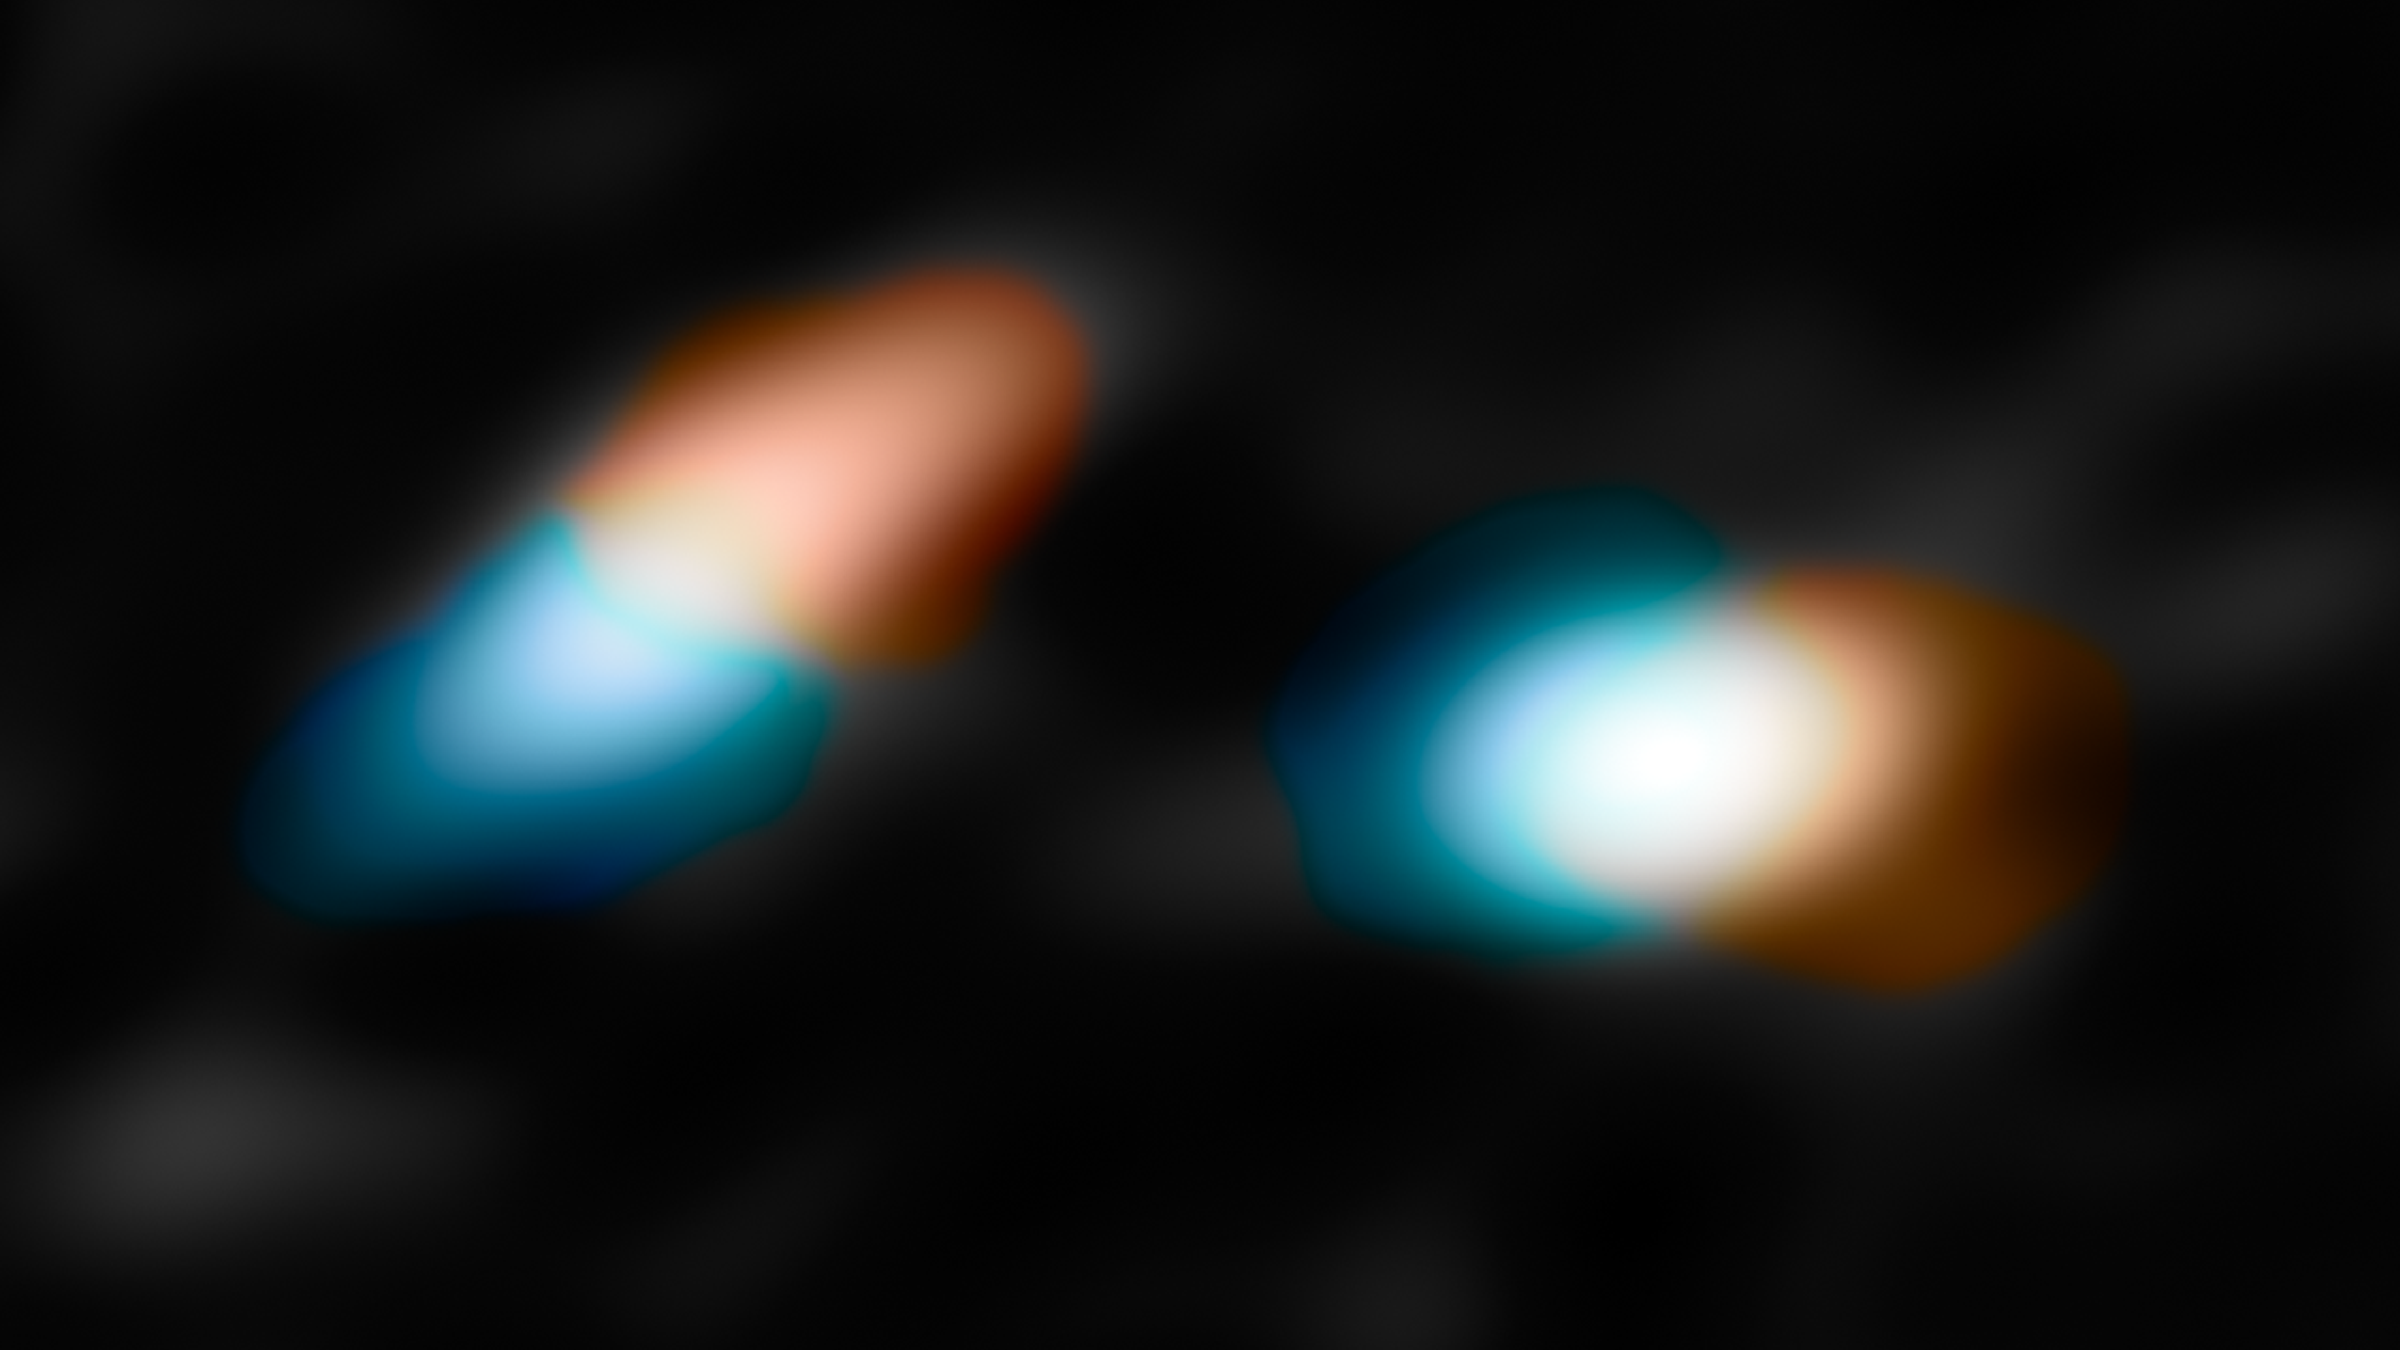

The motions of material in the discs around the young double star HK Tauri

This picture shows the key velocity data taken with ALMA that helped the astronomers determine that the discs in HK Tauri were misaligned. The red areas represent material moving away from Earth and the blue indicates material moving toward us.

Credit: NASA/JPL-Caltech/R. Hurt (IPAC)